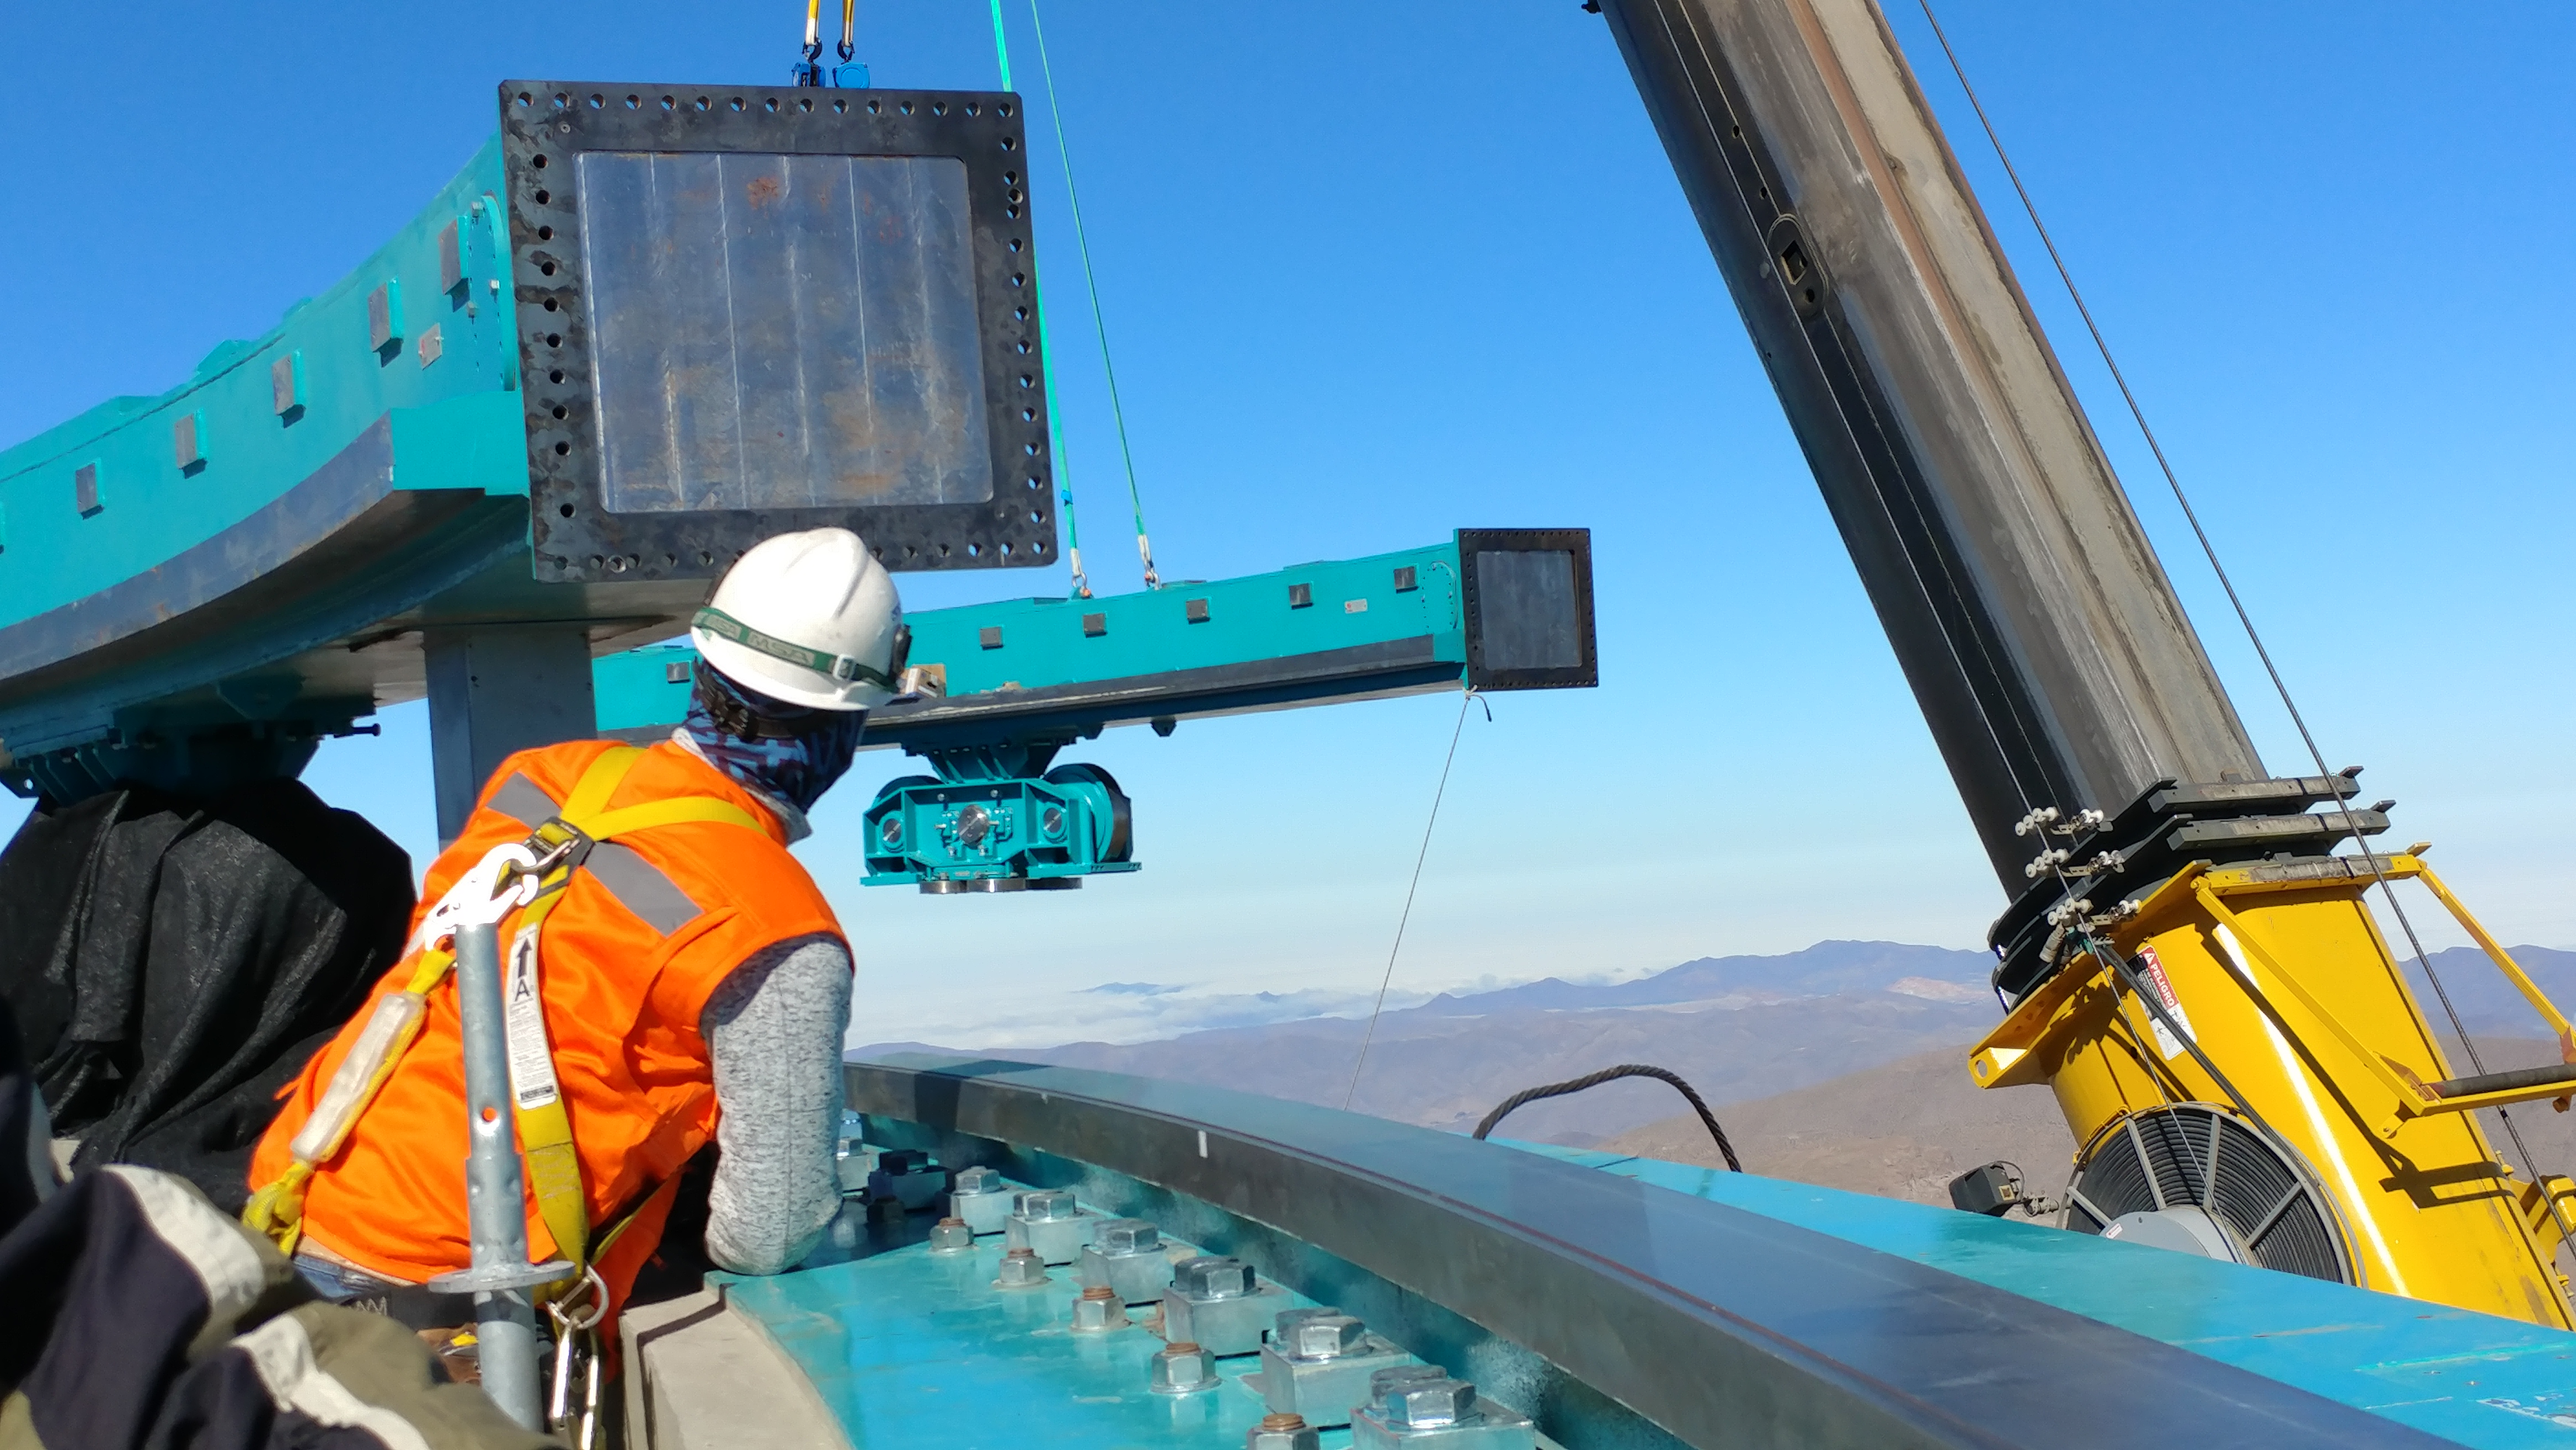

rubin-1128170946c

The second Dome system bogie wheel and box beam assembly is raised into position.

Credit: Rubin Observatory/NSF/AURA